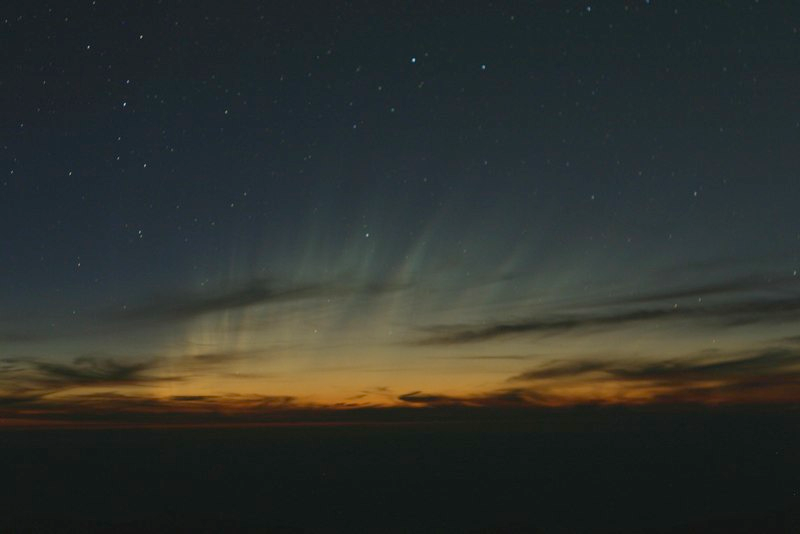

Comet McNaught

Images collected by ESO staff of the very bright comet McNaught that was visible in Europe early January 2007 and is presently visible from the Southern Hemisphere.

Credit: ESO